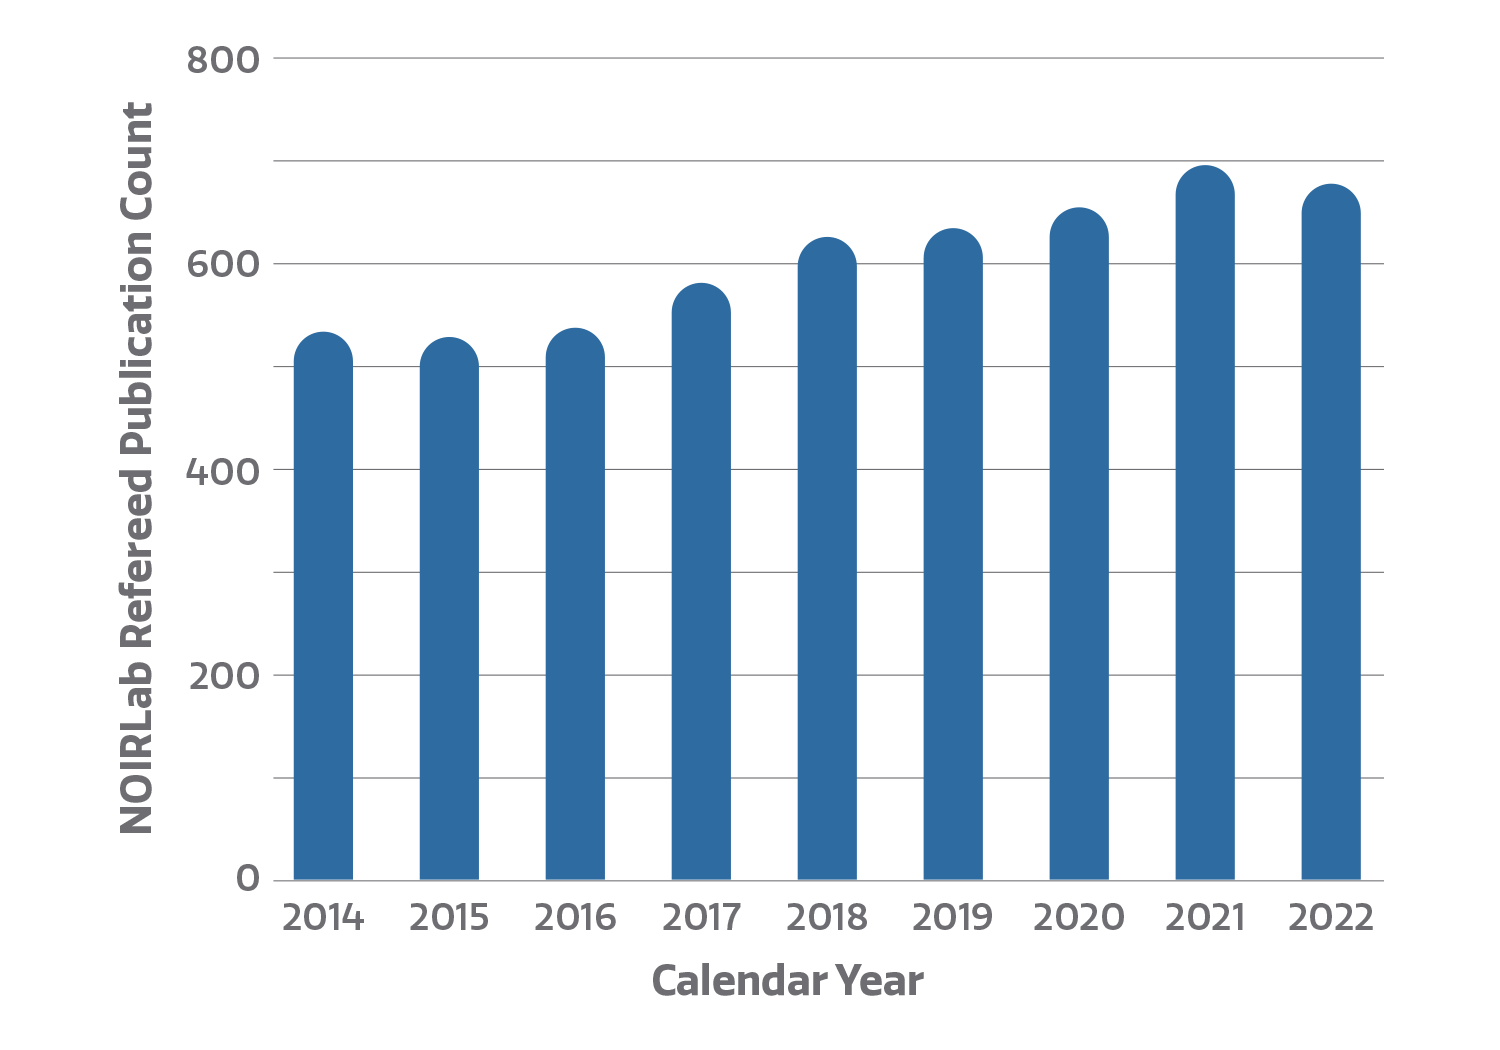

Number of refereed publications

Count of refereed publications using data from NOIRLab telescopes. The NOIRLab publications metrics dynamic dashboard, created by Bill McGinn and Sharon Hunt, directly accesses the NOIRLab public library in the ADS (Astrophysics Data System) to compile publication metrics. Users can view total telescope data publication counts, counts by NOIRLab Program and facility, and staff publication counts, arranged by year. By clicking on a telescope logo/image in the top bar of the dashboard, users can access the NOIRLab public library listing papers using data from that telescope.

Credit: NOIRLab/NSF/AURA/P. Marenfeld